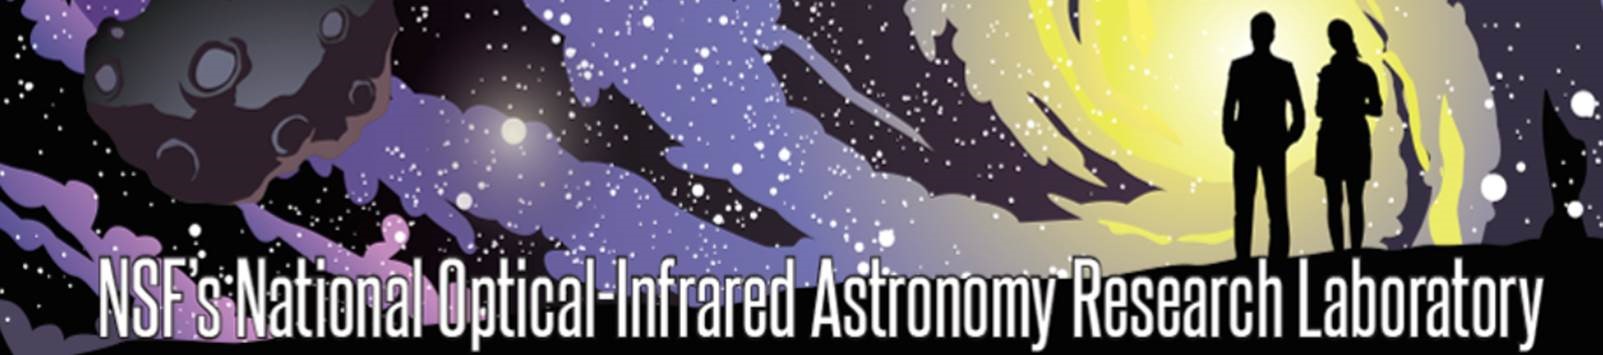

NOIRLab 2020 Email/Memo Banner

Graphics of of 2020 NOIRLab original banner for emails and memos.

Credit: NOIRLab/NSF/AURA